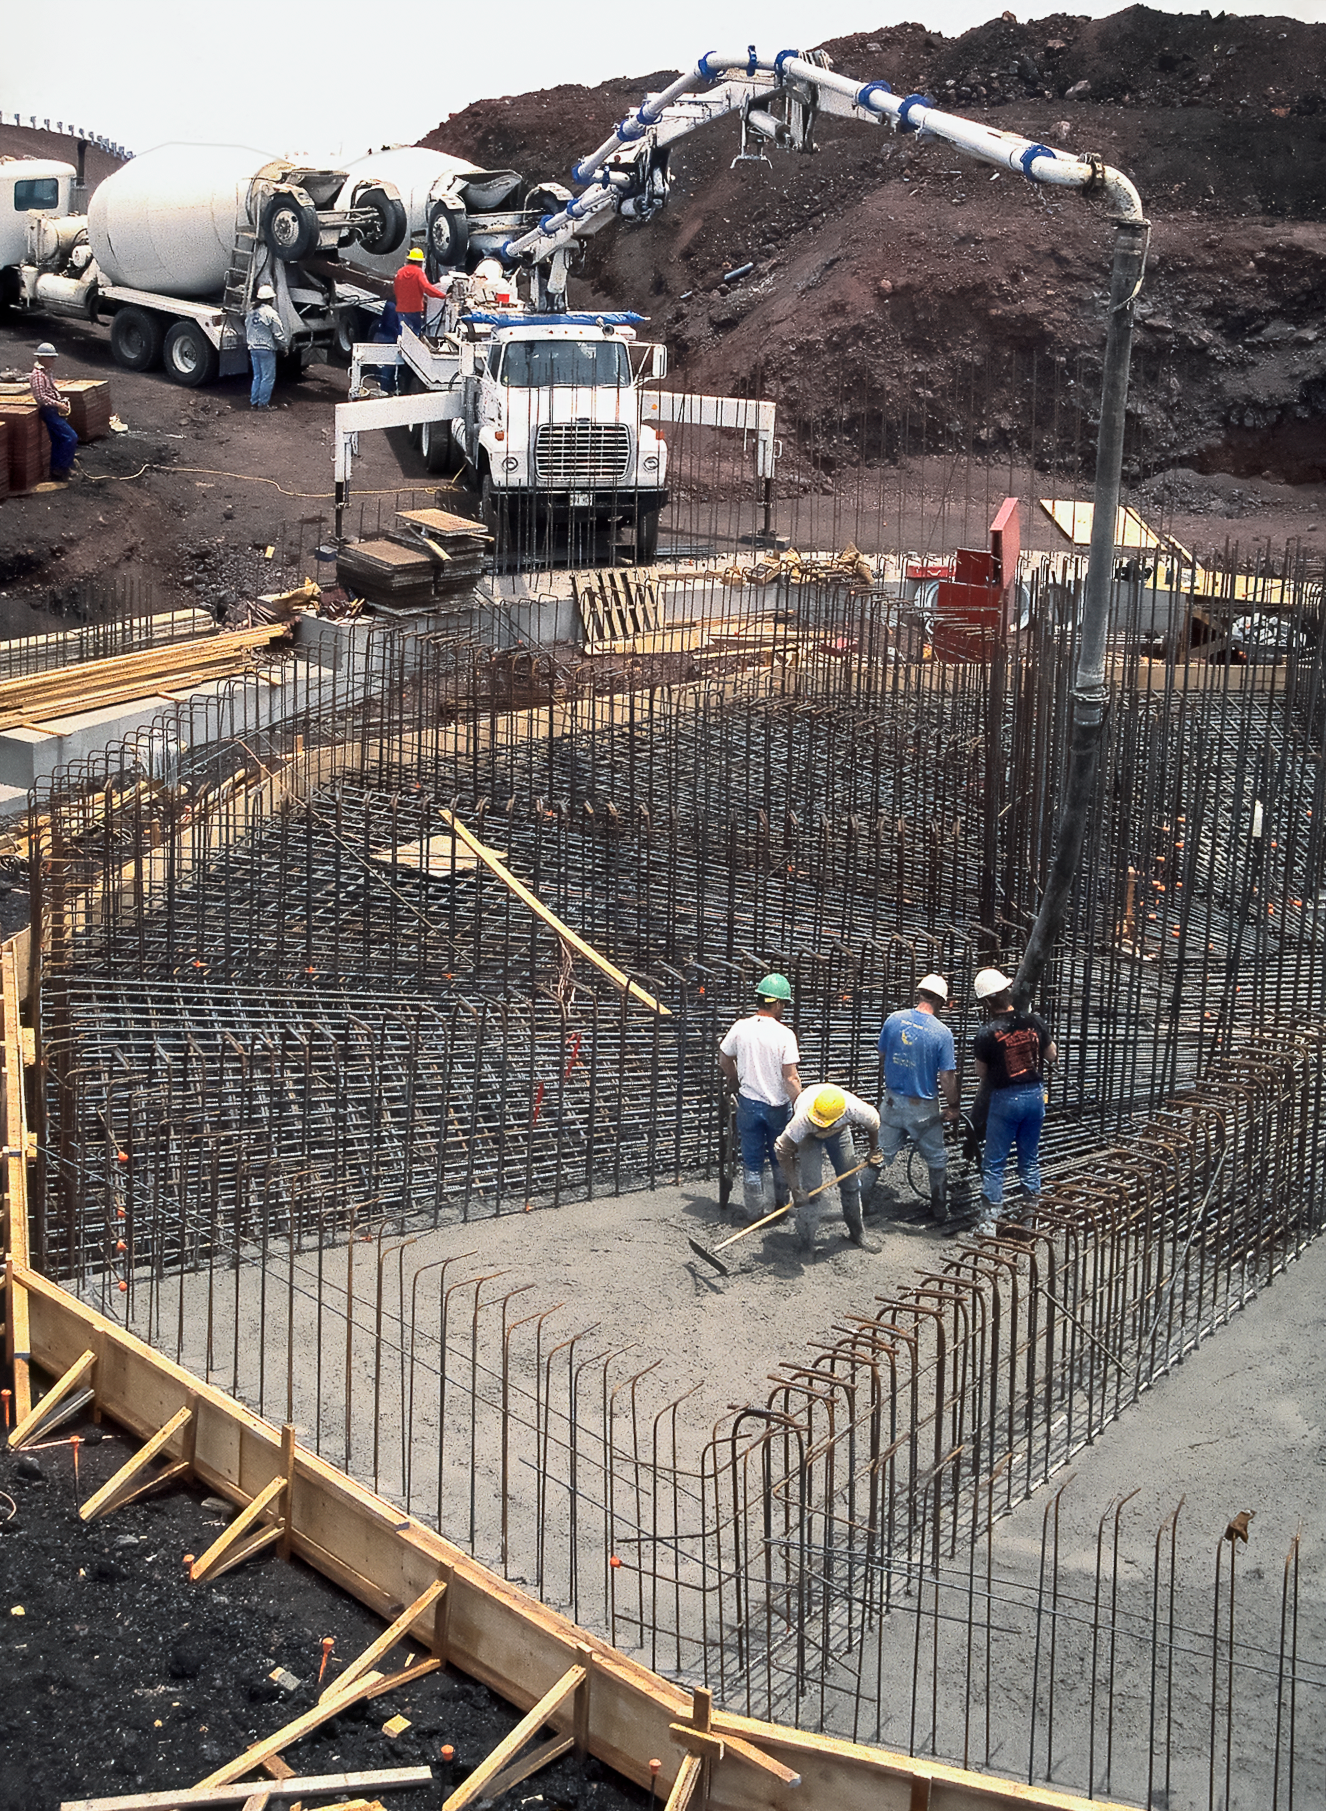

Gemini North Construction: Making Maunakea's New Telescope

High above the blanket of clouds and near the summit of Maunakea in Hawai‘i, a construction crew is busy building Gemini North telescope. This image was taken in 1995.

Credit: NOIRLab/NSF/AURA